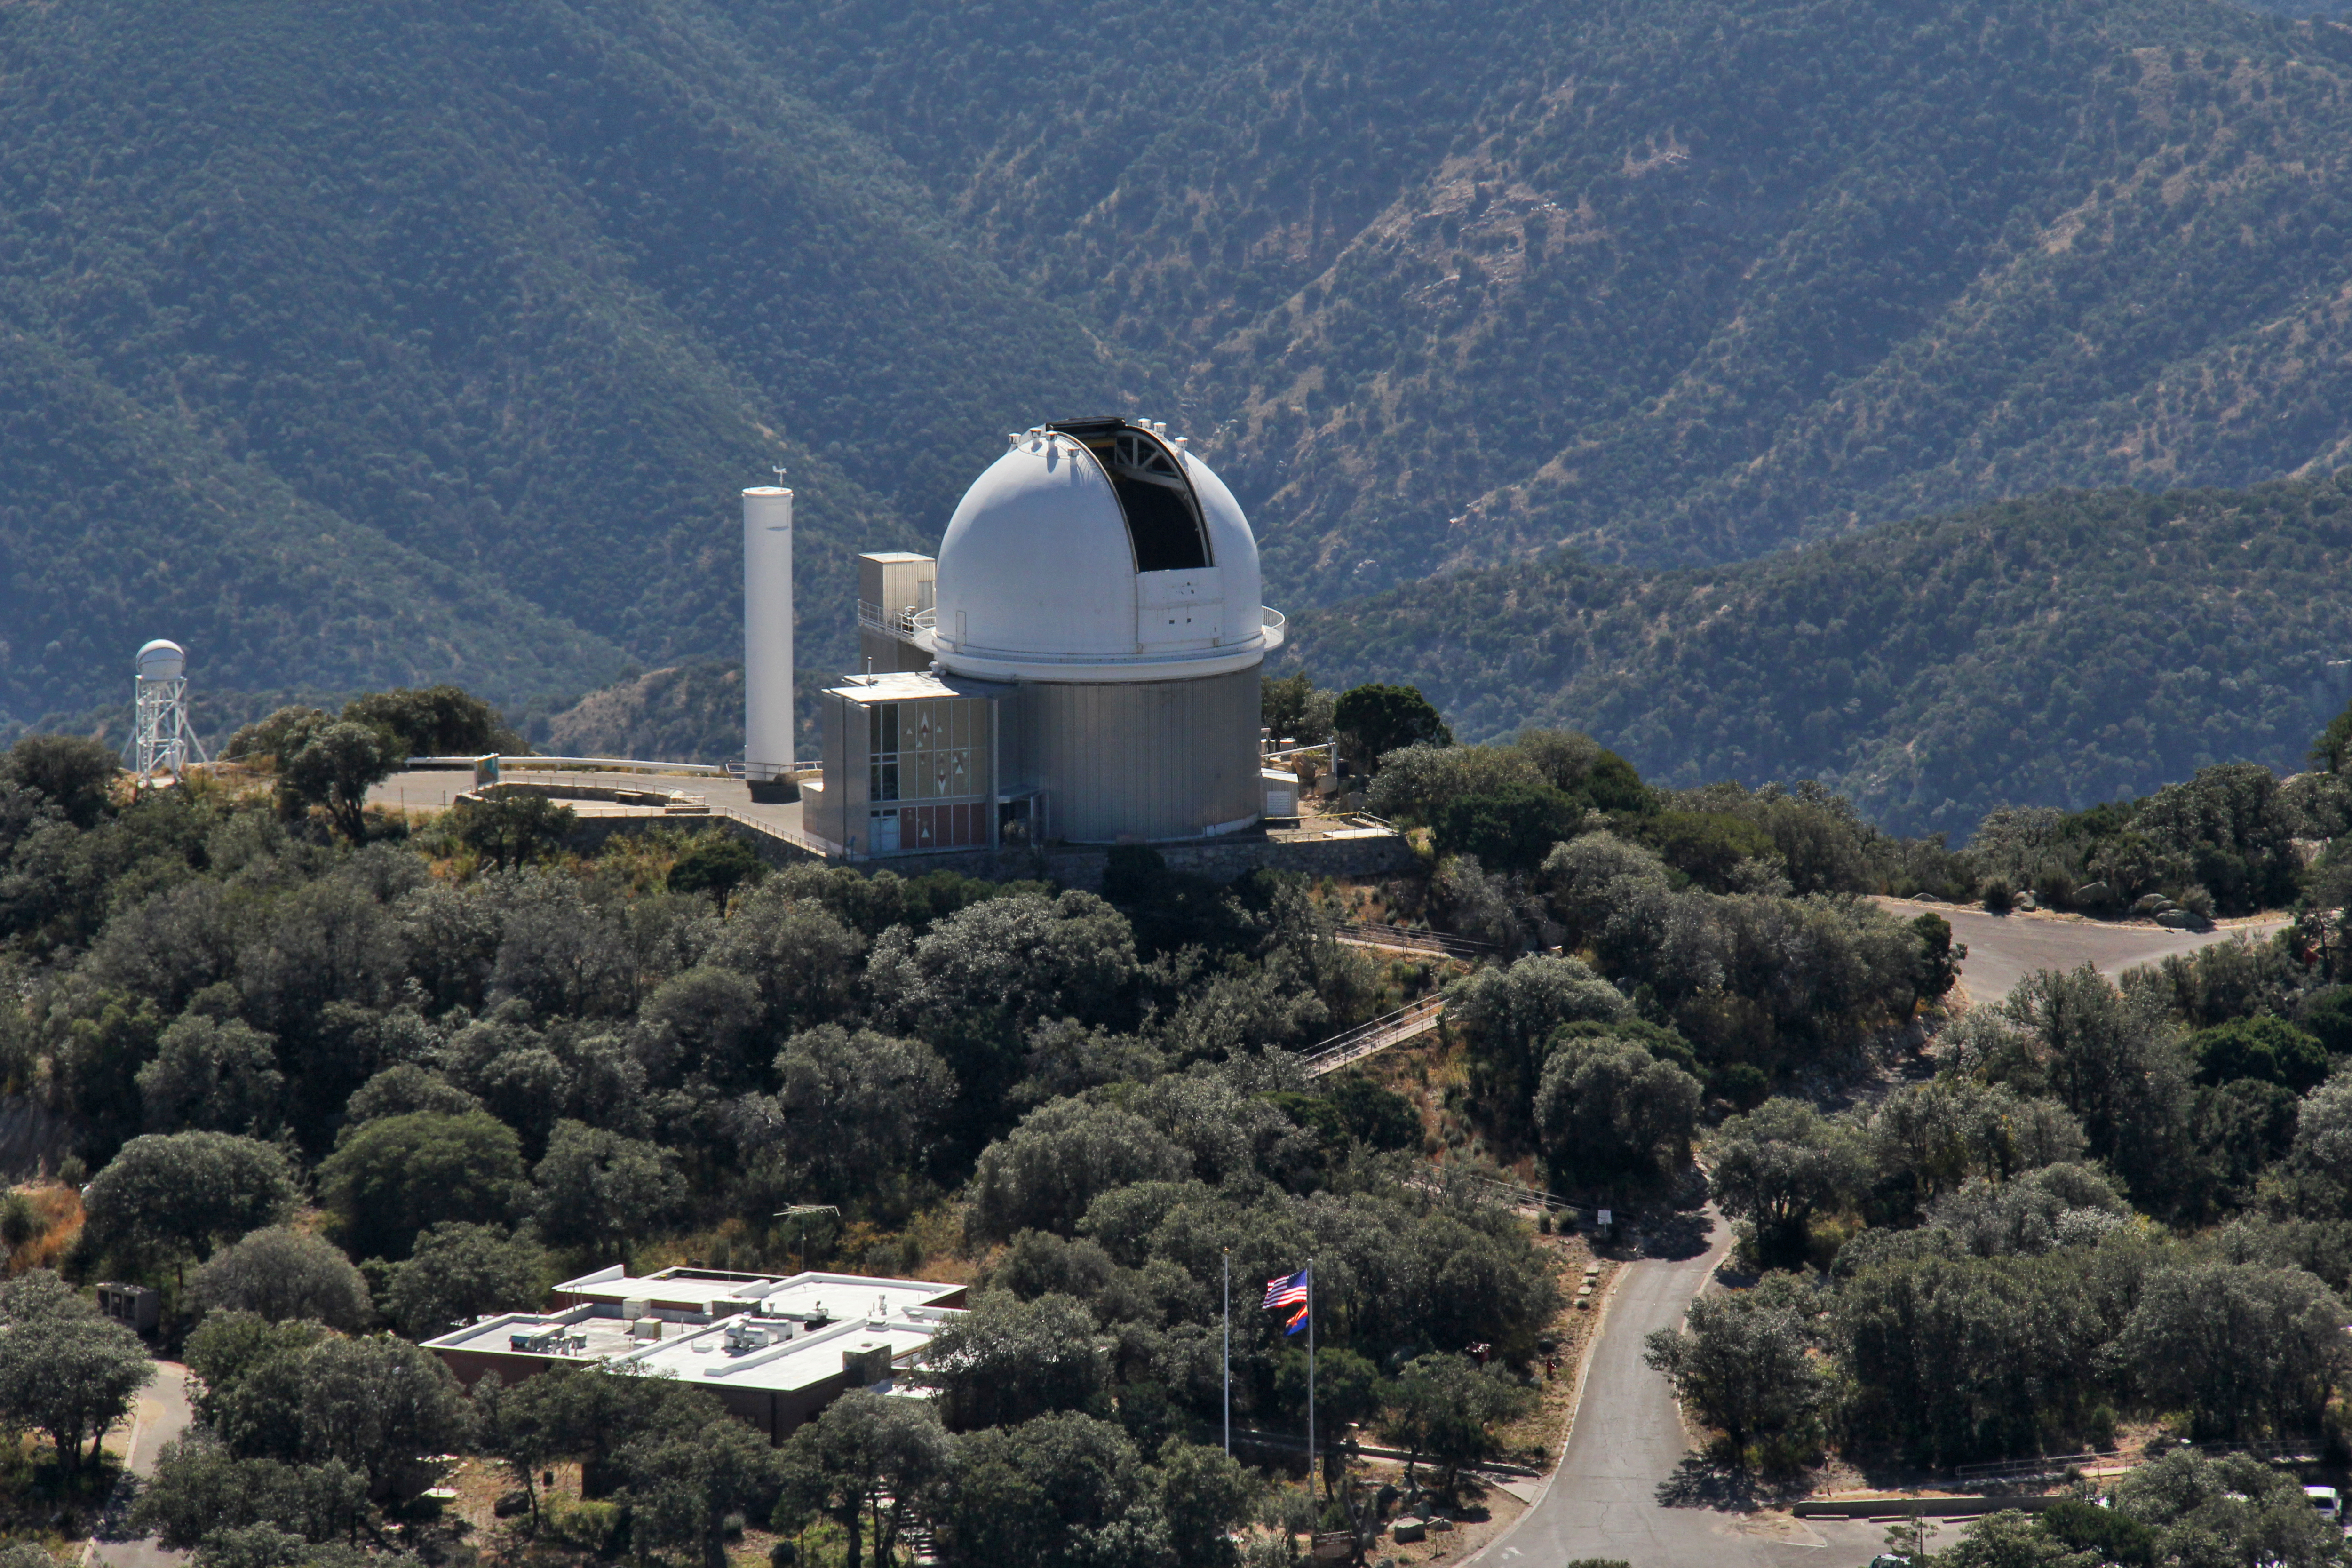

Aerial view of Kitt Peak National Observatory, 29 October 2012

Aerial view of the 2.1-m Telescope at Kitt Peak National Observatory, from 29 October 2012.

Credit: P. Marenfeld/NOIRLab/NSF/AURA/ and E. Acosta/Vera C. Rubin Observatory/ NOIRLab/ NSF/ AURA